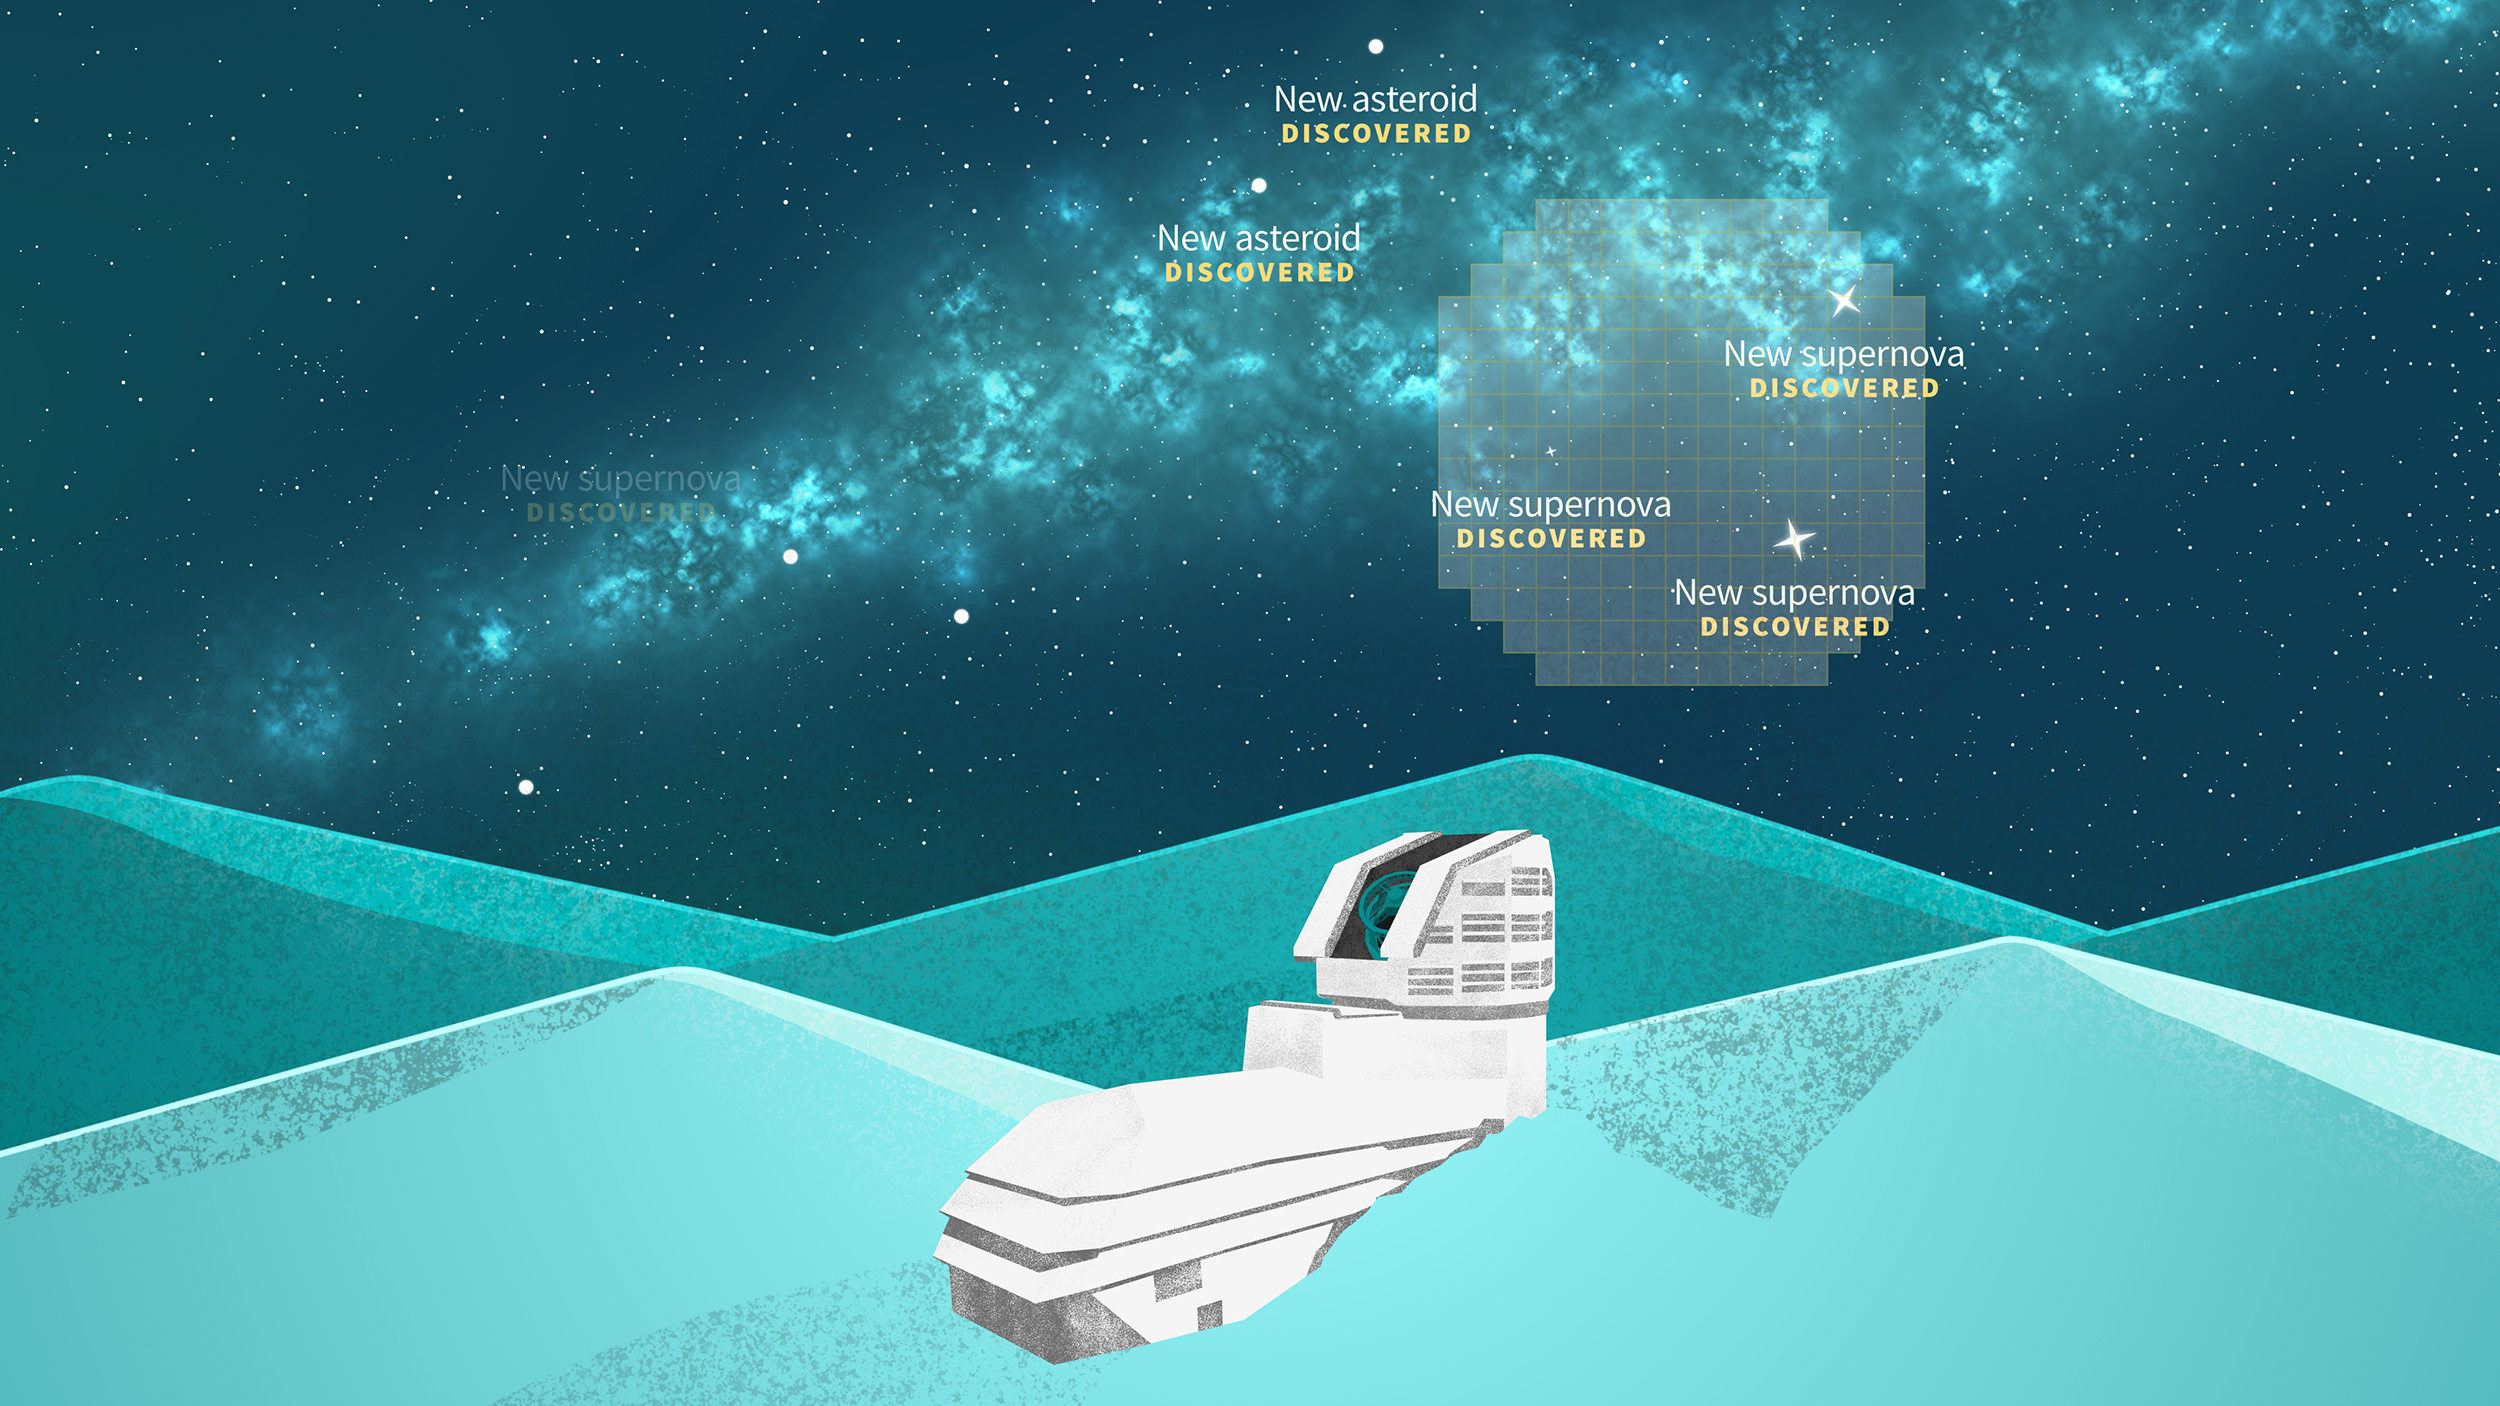

Rubin Catching Transient Events

A graphic showing NSF-DOE Vera C. Rubin Observatory capturing transient events such as supernovae and asteroids.

Credit: Rubin Observatory/NSF/AURA